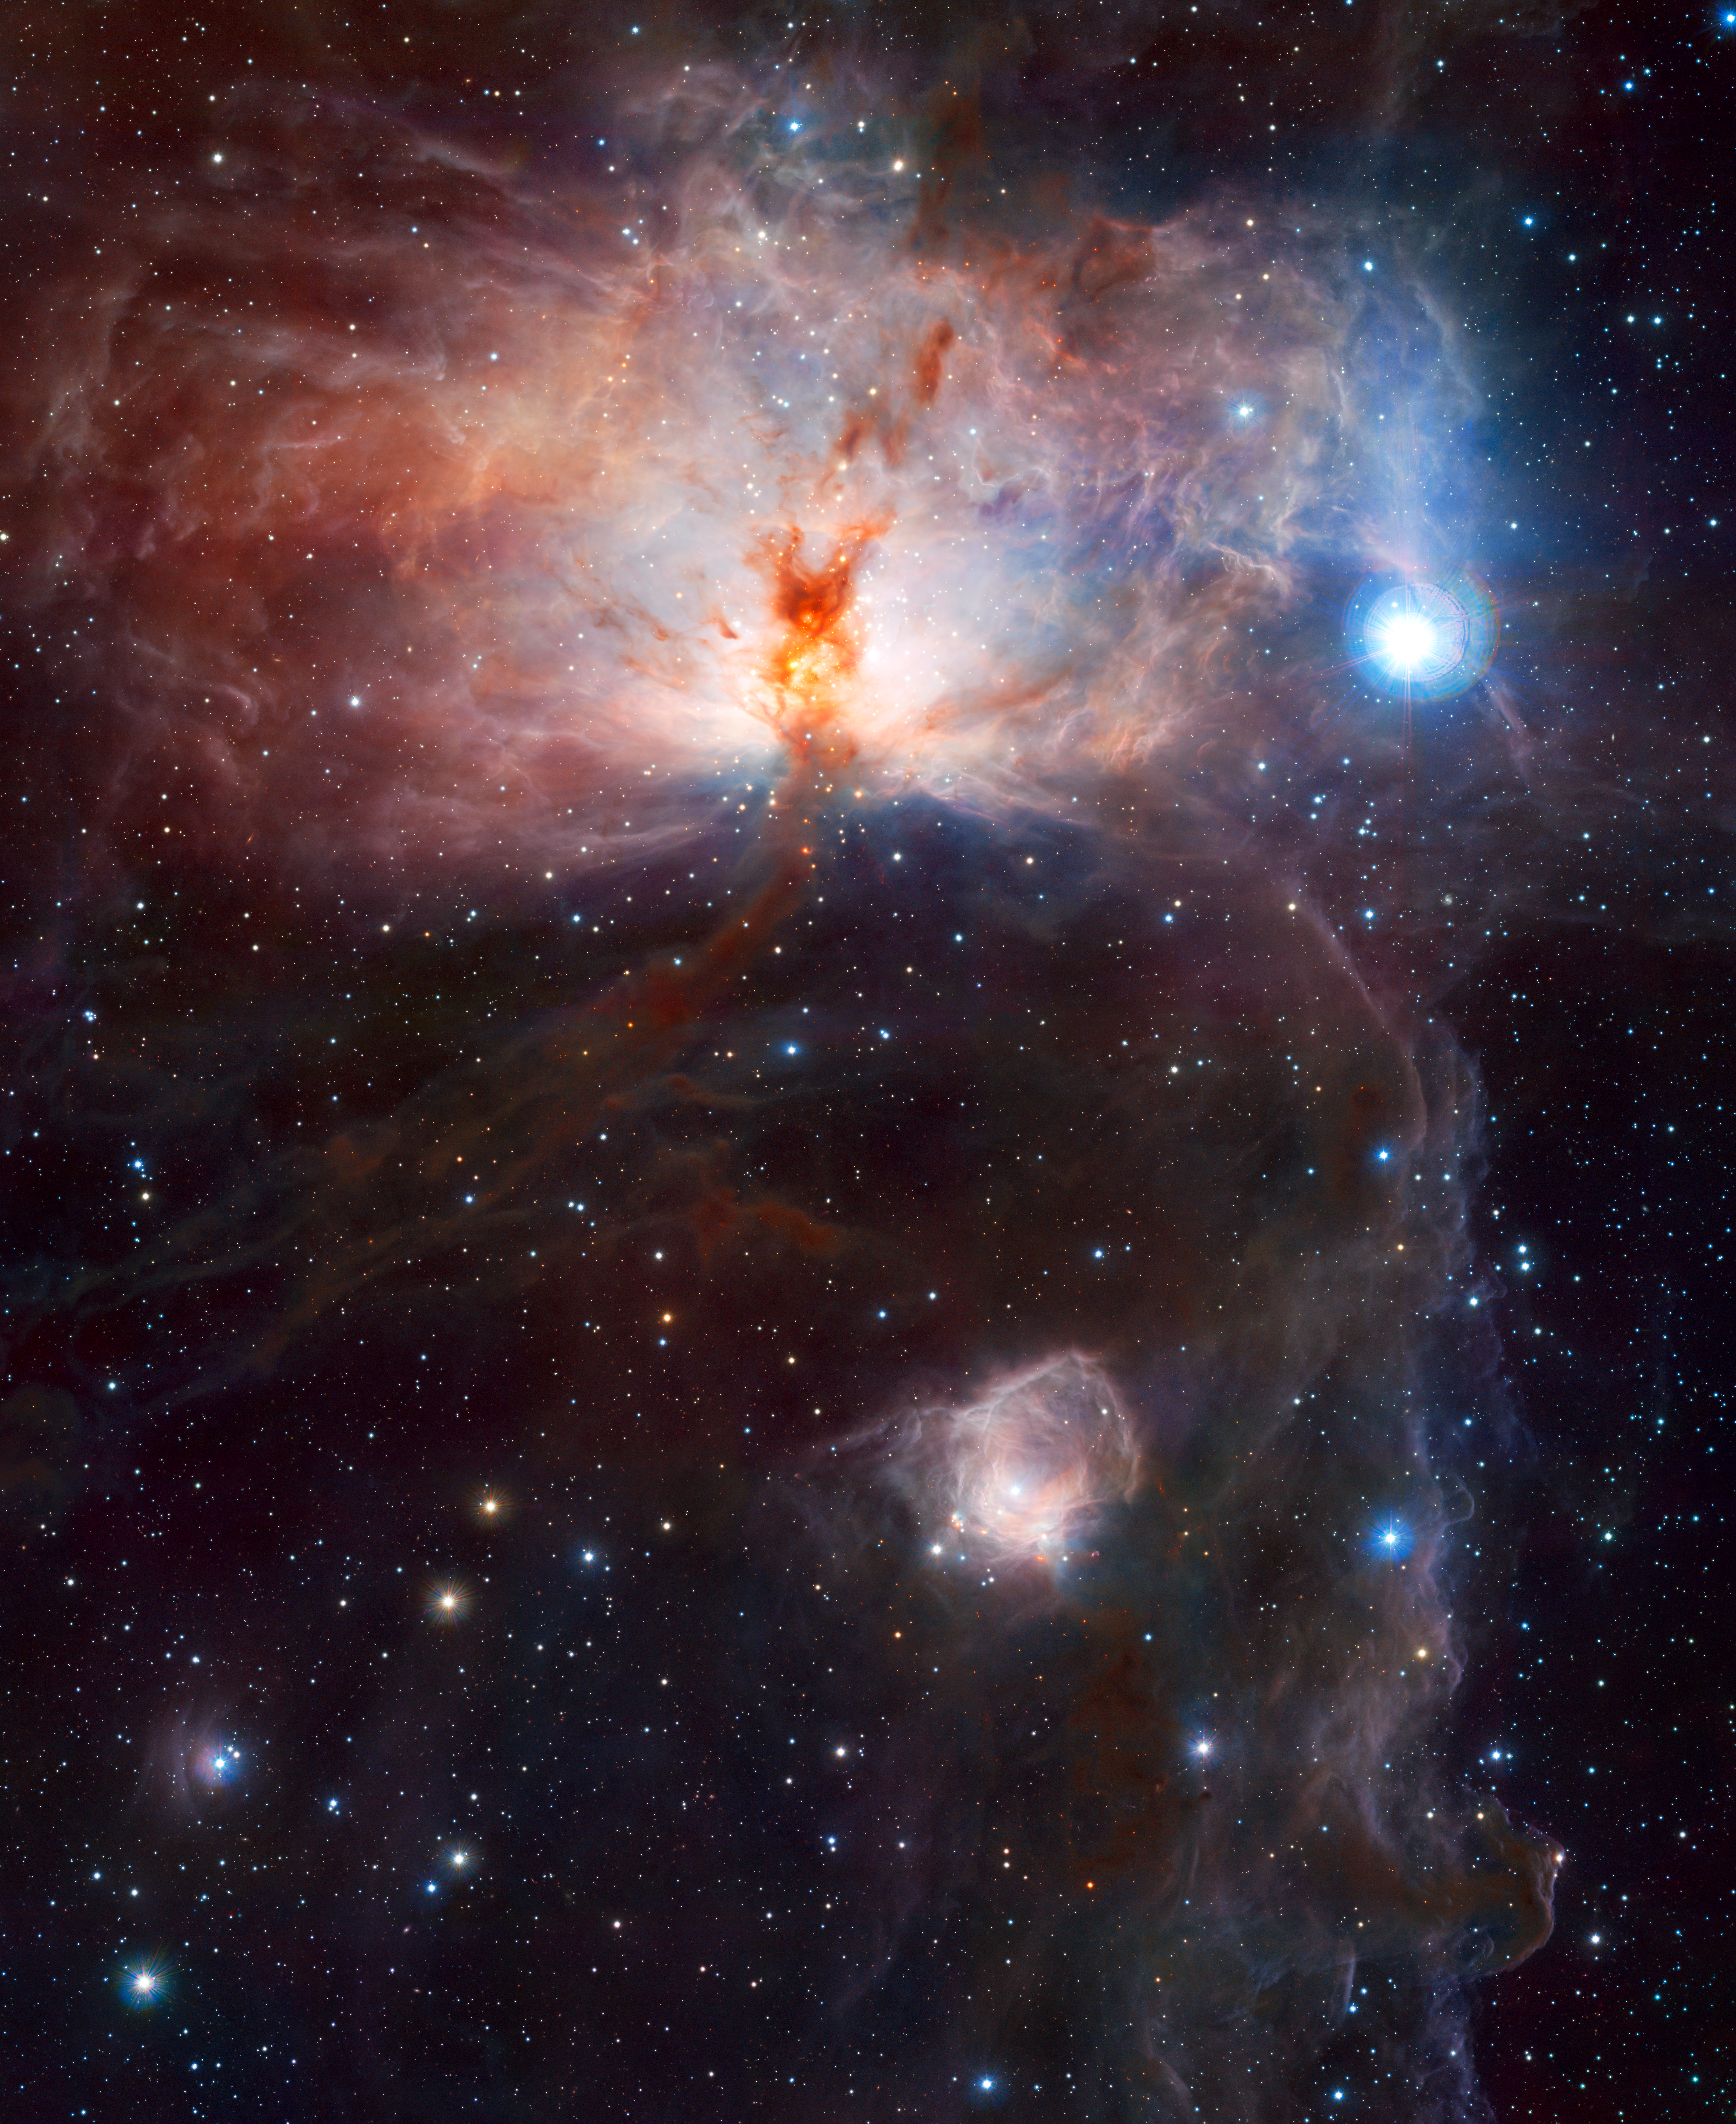

The hidden fires of the Flame Nebula*

This image, the first to be released publicly from VISTA, the world’s largest survey telescope, shows the spectacular star-forming region known as the Flame Nebula, or NGC 2024, in the constellation of Orion (the Hunter) and its surroundings. In views of this evocative object in visible light the core of the nebula is completely hidden behind obscuring dust, but in this VISTA view, taken in infrared light, the cluster of very young stars at the object’s heart is revealed. The wide-field VISTA view also includes the glow of the reflection nebula NGC 2023, just below centre, and the ghostly outline of the Horsehead Nebula (Barnard 33) towards the lower right. The bright bluish star towards the right is one of the three bright stars forming the Belt of Orion. The image was created from VISTA images taken through J, H and Ks filters in the near-infrared part of the spectrum. The image shows about half the area of the full VISTA field and is about 40 x 50 arcminutes in extent. The total exposure time was 14 minutes.

This image is available as a mounted image in the ESOshop.

#L

Credit: ESO/J. Emerson/VISTA. Acknowledgment: Cambridge Astronomical Survey Unit